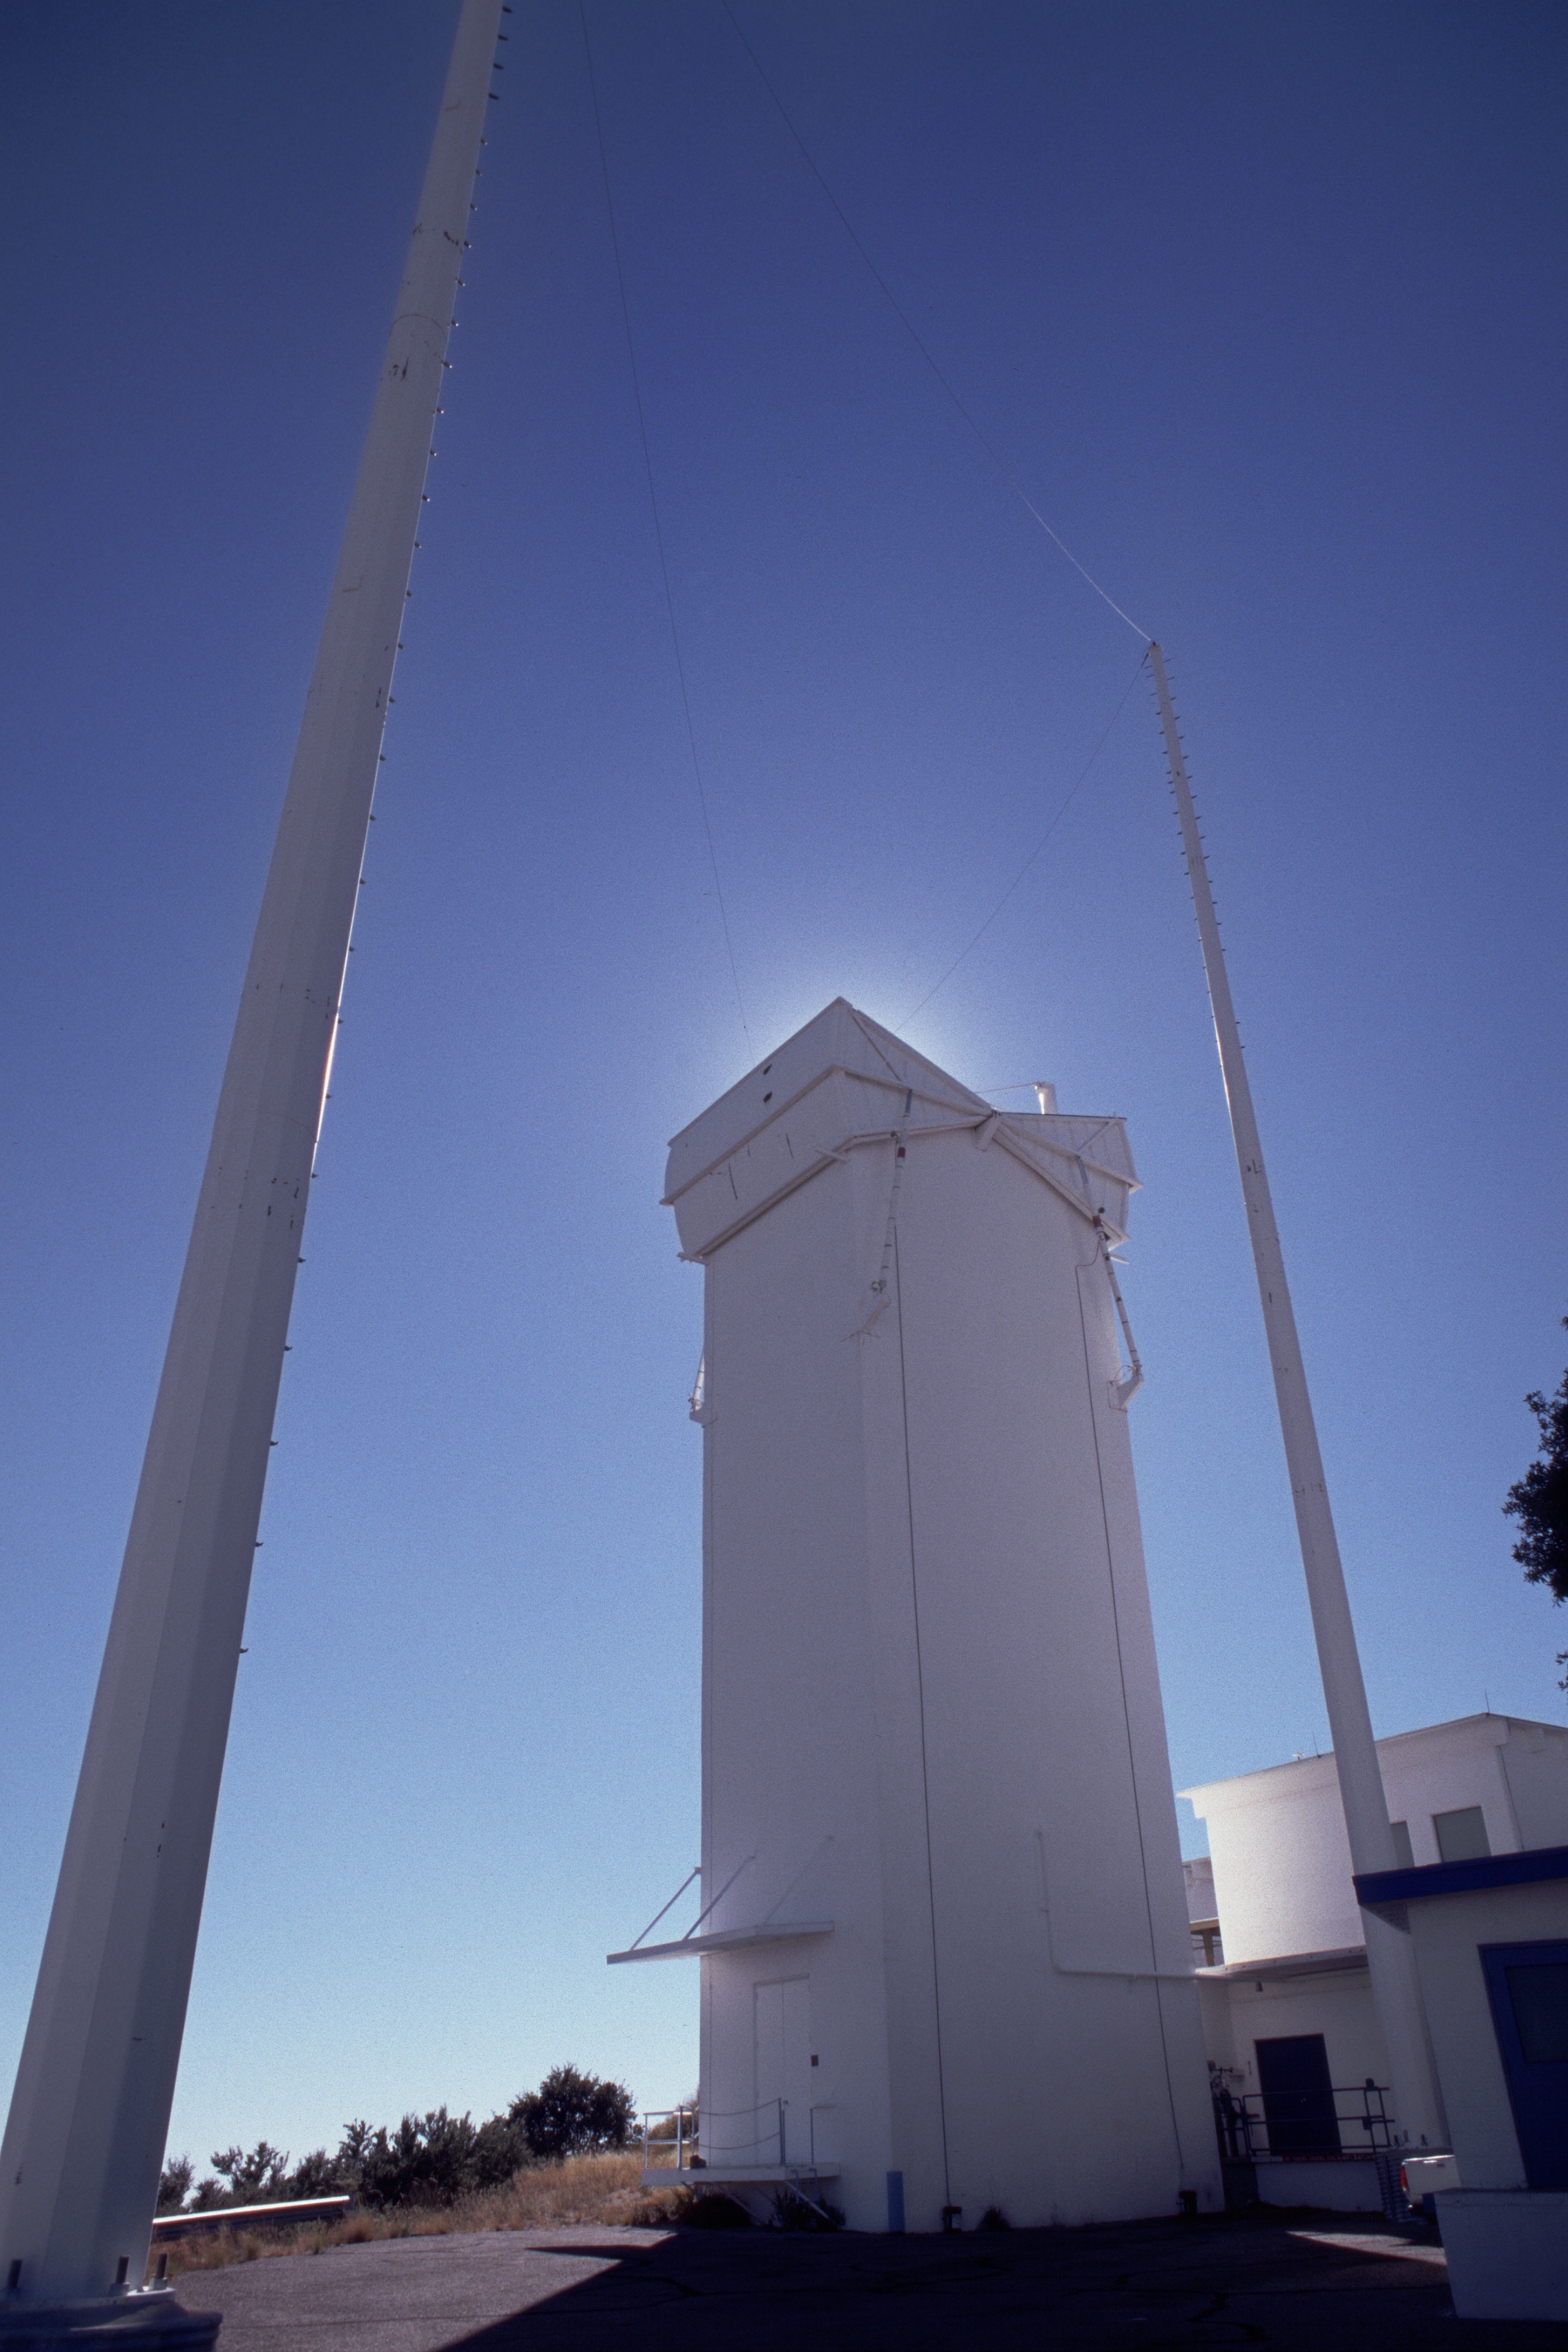

Solar Vacuum Telescope

The solar Vacuum Telescope on Kitt Peak, looking south east at the tower from ground level.

Credit: NOIRLab/NSF/AURA